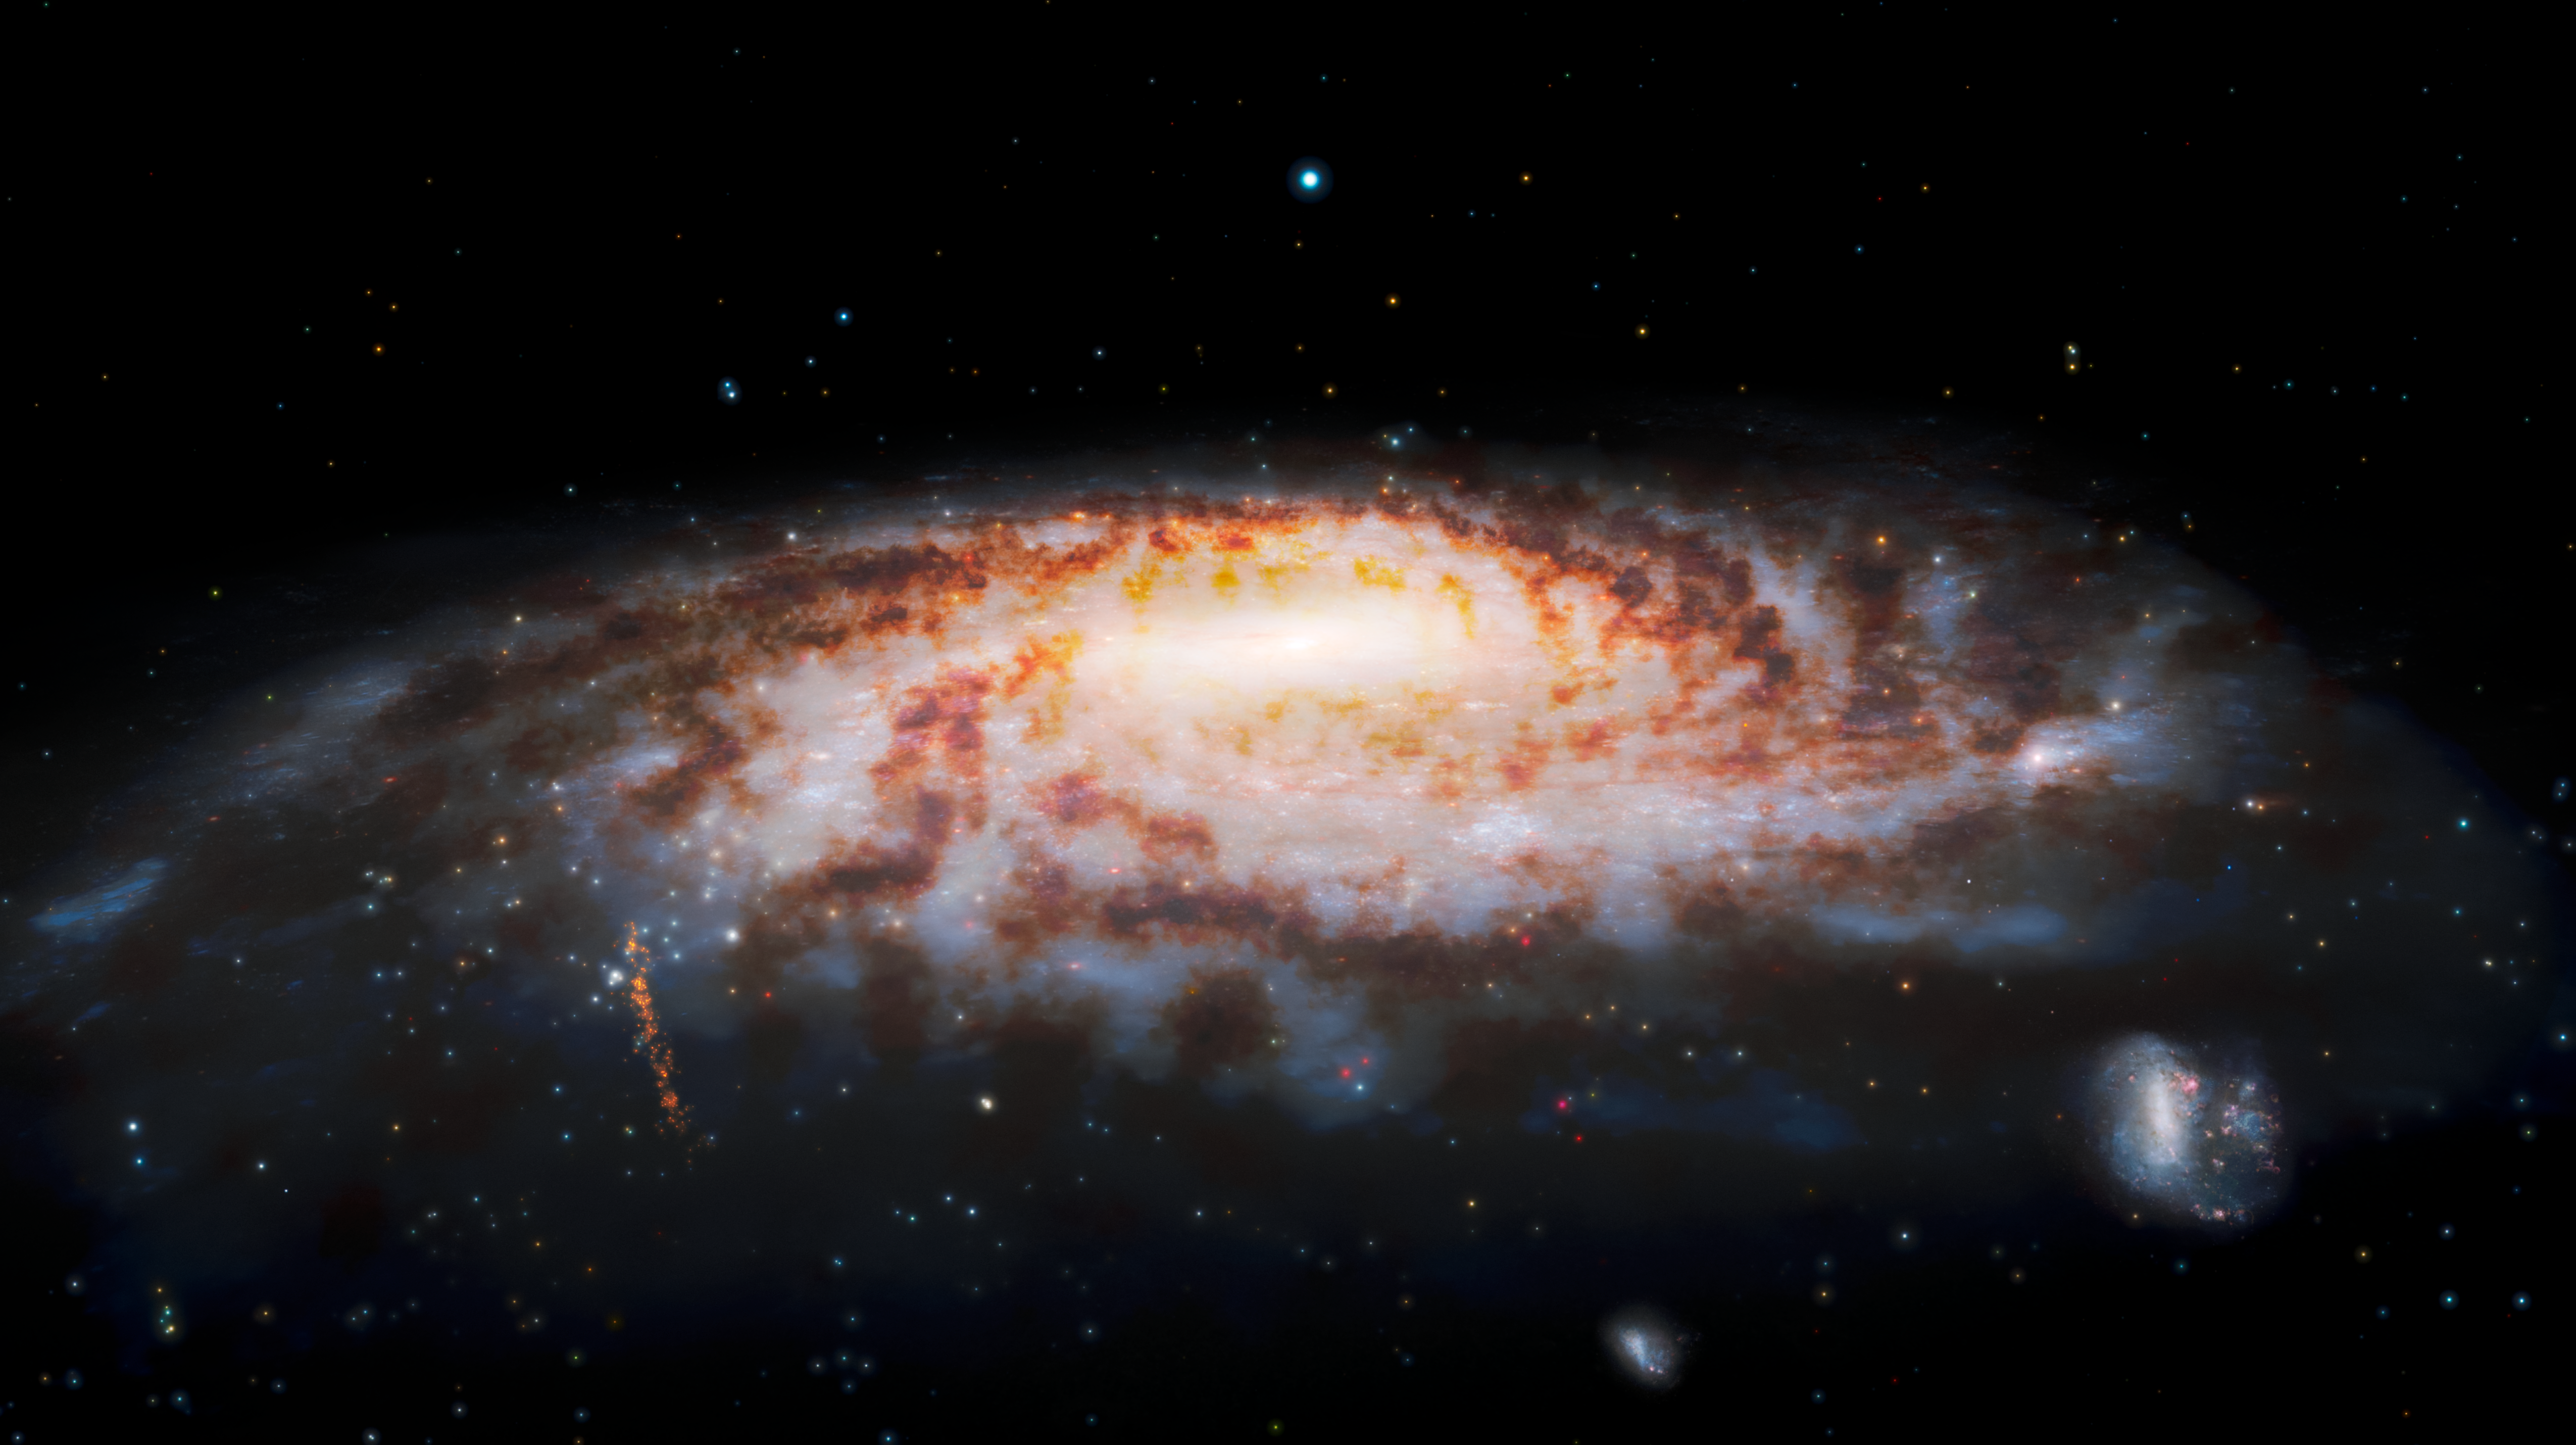

Illustration of Primordial Stellar Stream near Milky Way

This illustration shows the location of the C-19 stellar stream (orange, vertical stream of stars in lower left), which was recently discovered at the edge of our Milky Way Galaxy. Observations using the Gemini North telescope — part of the international Gemini Observatory, a Program of NSF’s NOIRLab — reveal that the stars in this stream were once part of an ancient globular star cluster that was torn apart by gravitational interactions with our galaxy.

The Large Magellanic Cloud and Small Magellanic Cloud (satellite galaxies of the Milky Way) appear in the lower right.

Credit: International Gemini Observatory/NOIRLab/NSF/AURA/J. da Silva/Spaceengine Acknowledgment: M. Zamani (NSF NOIRLab)